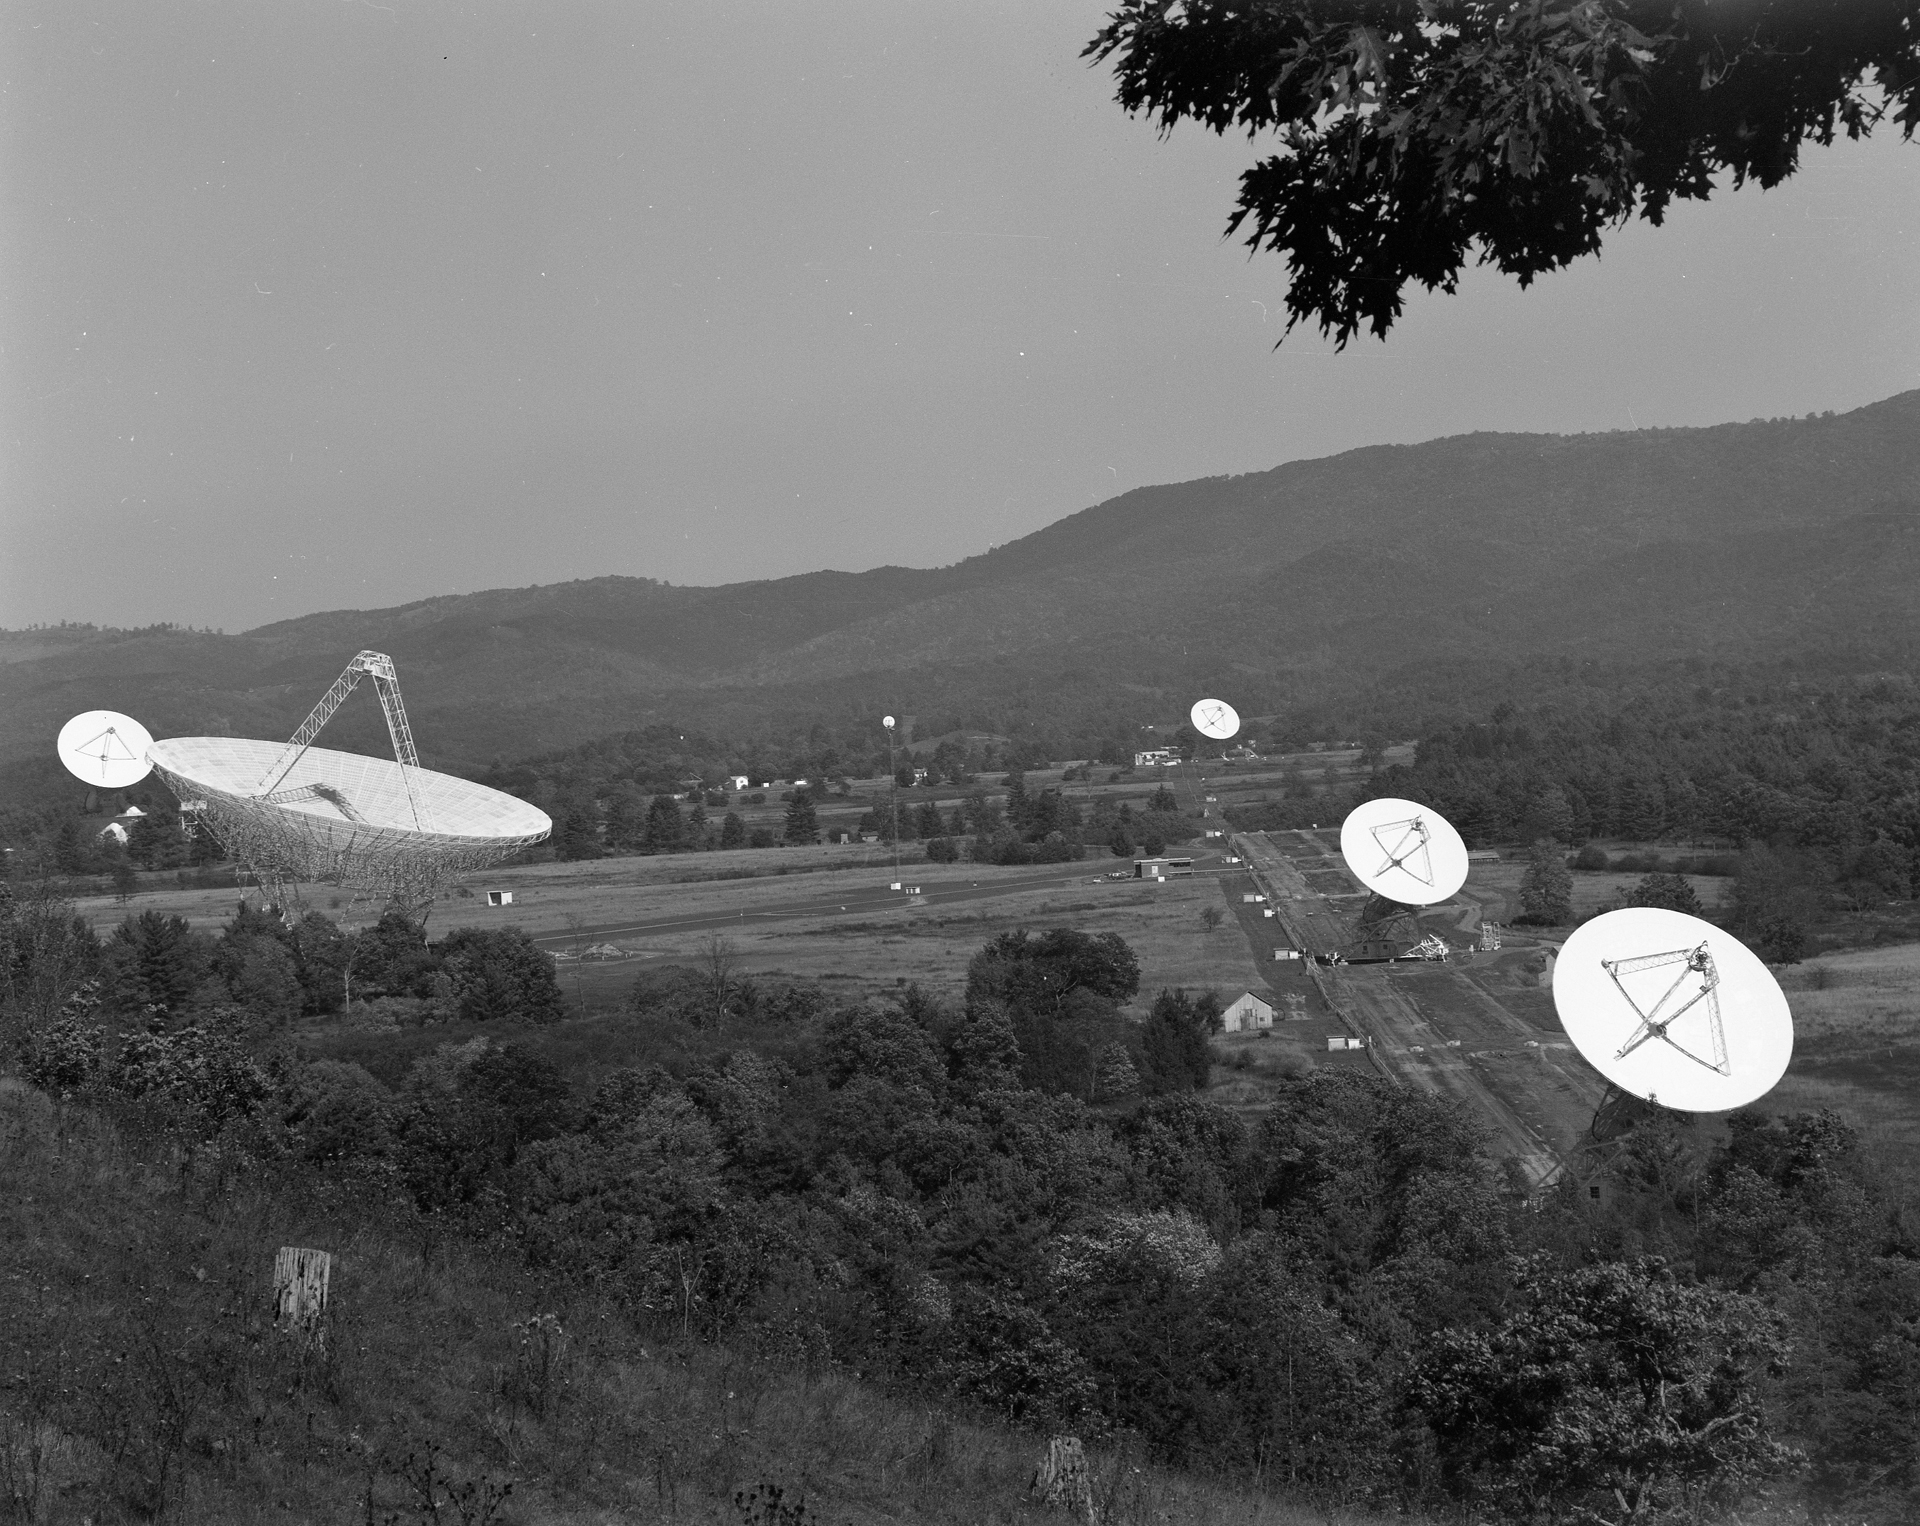

Valley Full of Telescopes

The Green Bank site, circa 1971, viewed from the southwest. The largest dish is the 300-foot with its new surface panels. Behind it to the left is the 140-foot (43-meter), still the largest polar-aligned telescope in the world. And the line of three identical dishes is the Green Bank Interferometer (GBI), the 85-footers working together as our first array. Their control building is off the connecting road to the left, and the tower with the dish atop collects data from a fourth, remote telescope of the array.

Credit: NRAO/AUI/NSF